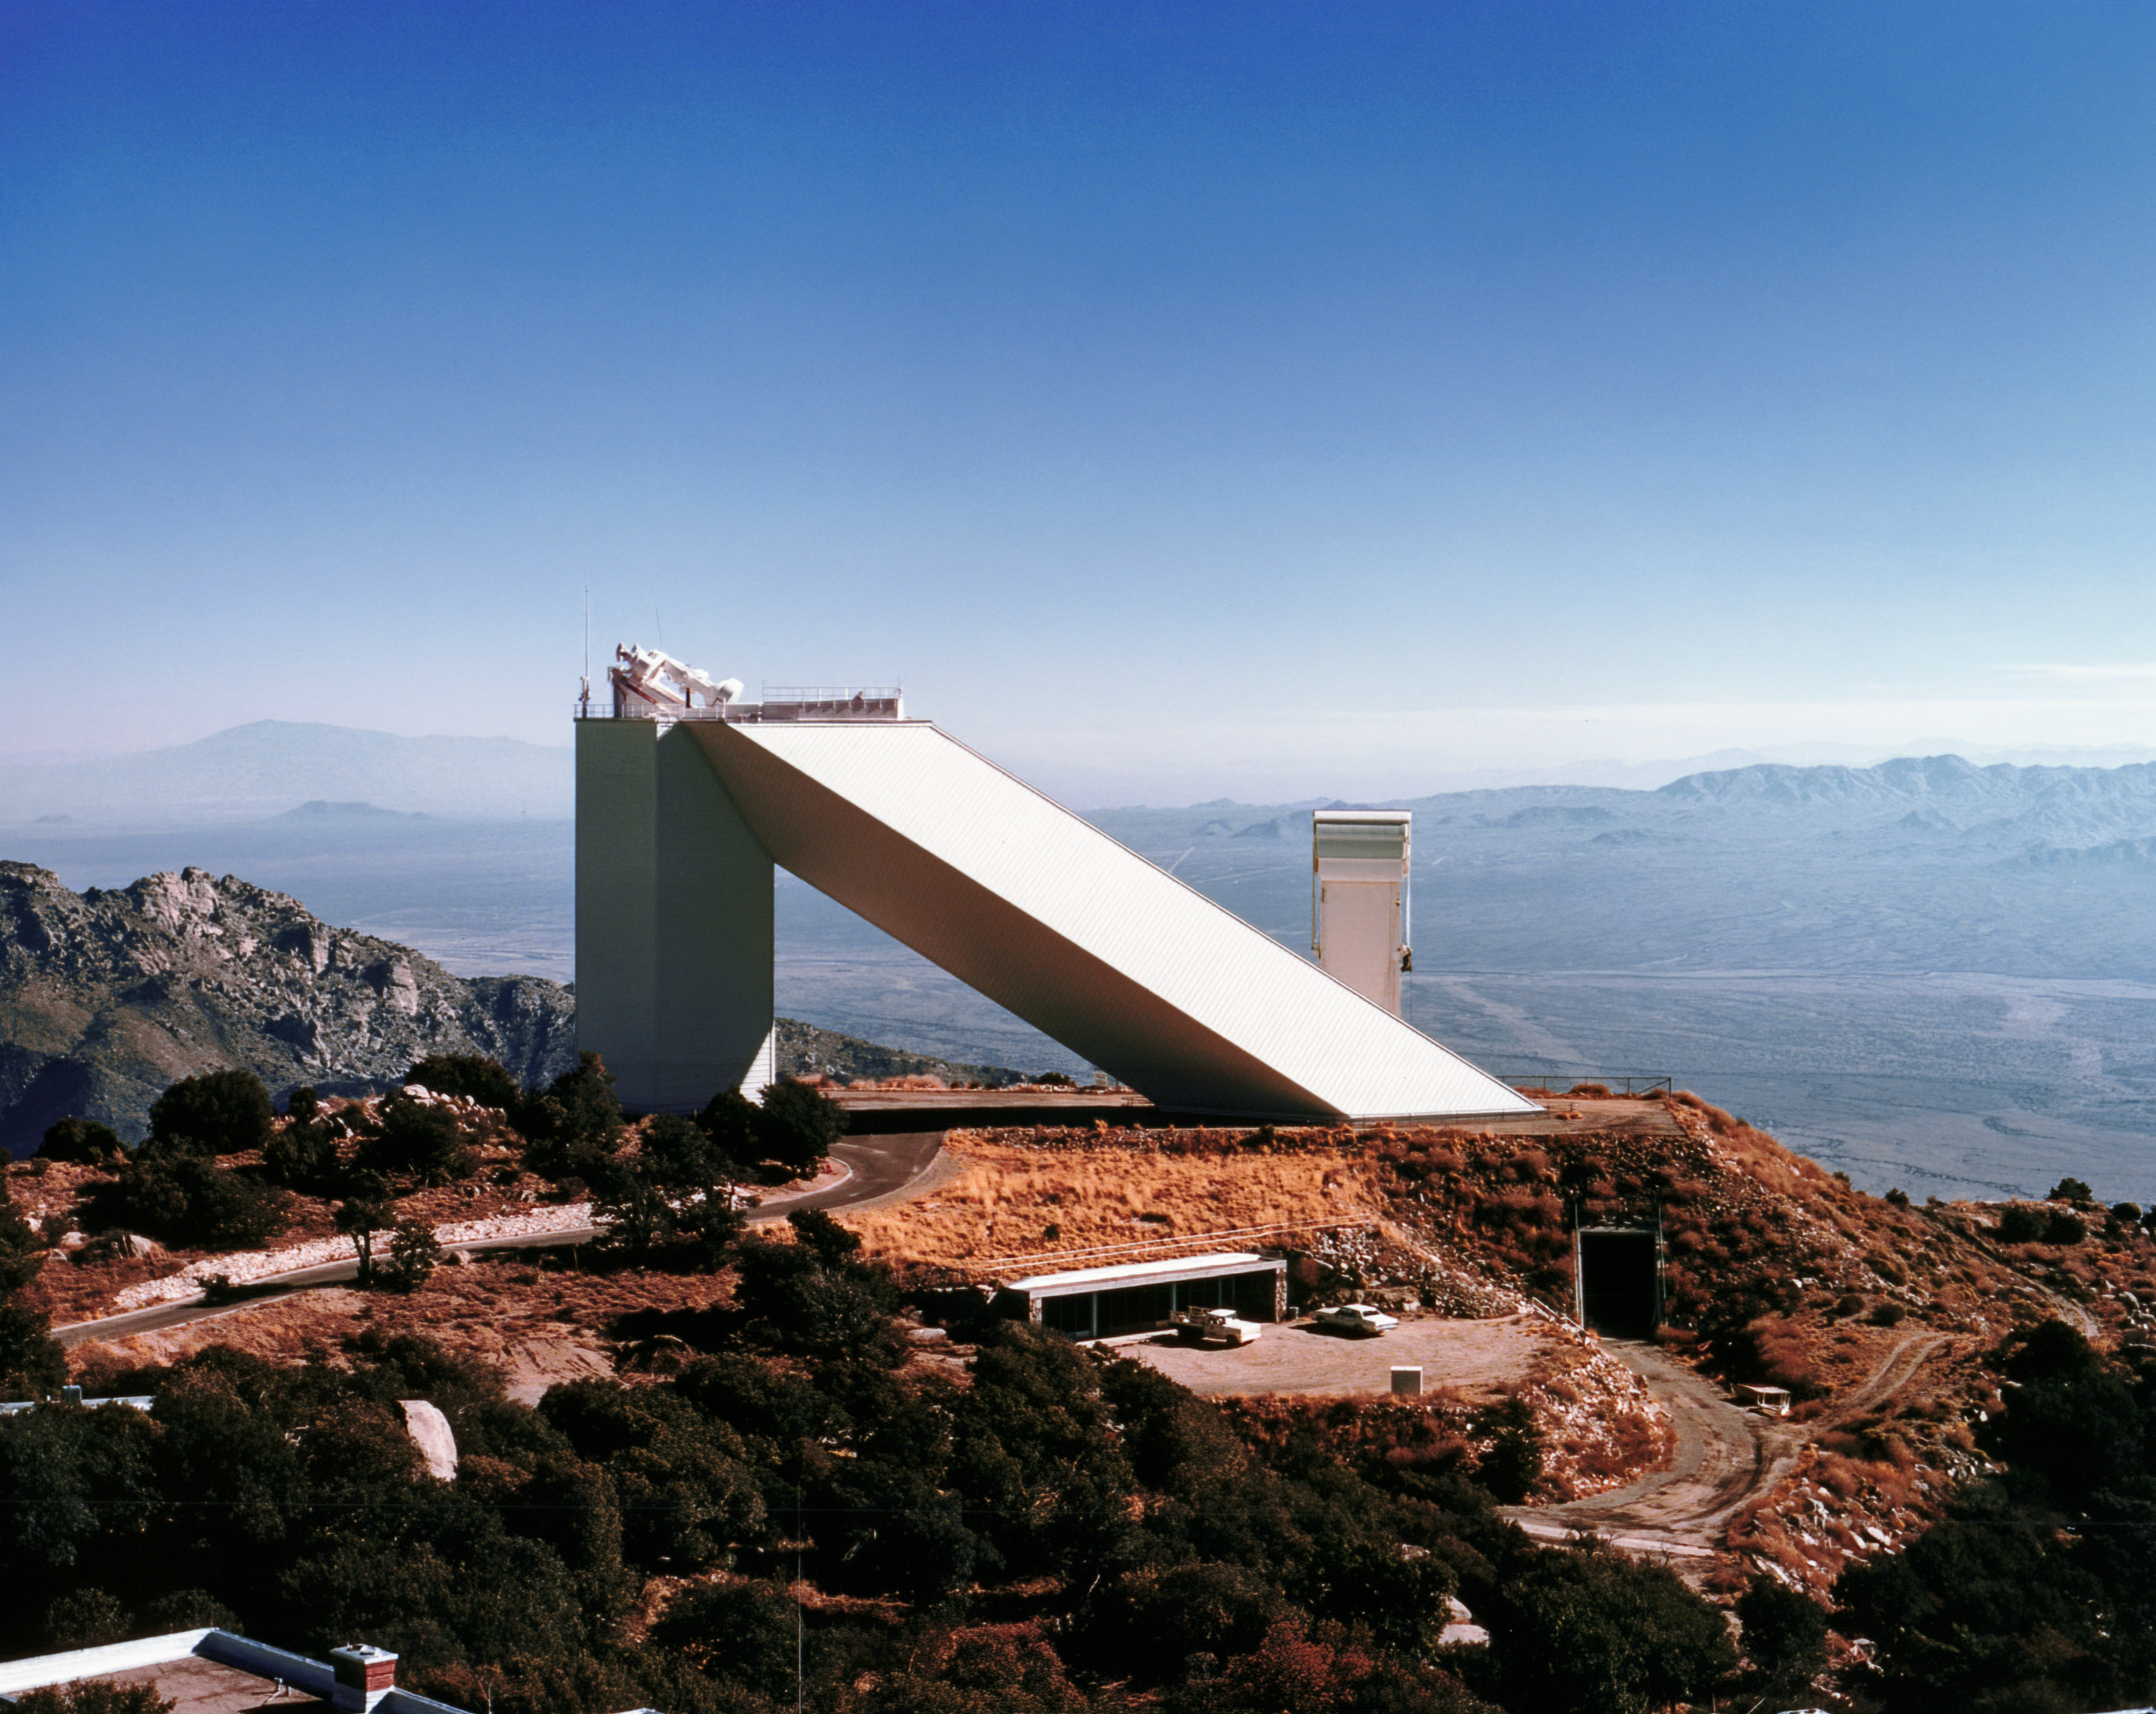

McMath-Pierce Solar Telescope

A vintage photograph of the McMath-Pierce Solar Telescope.

Credit: NOIRLab/AURA/NSF